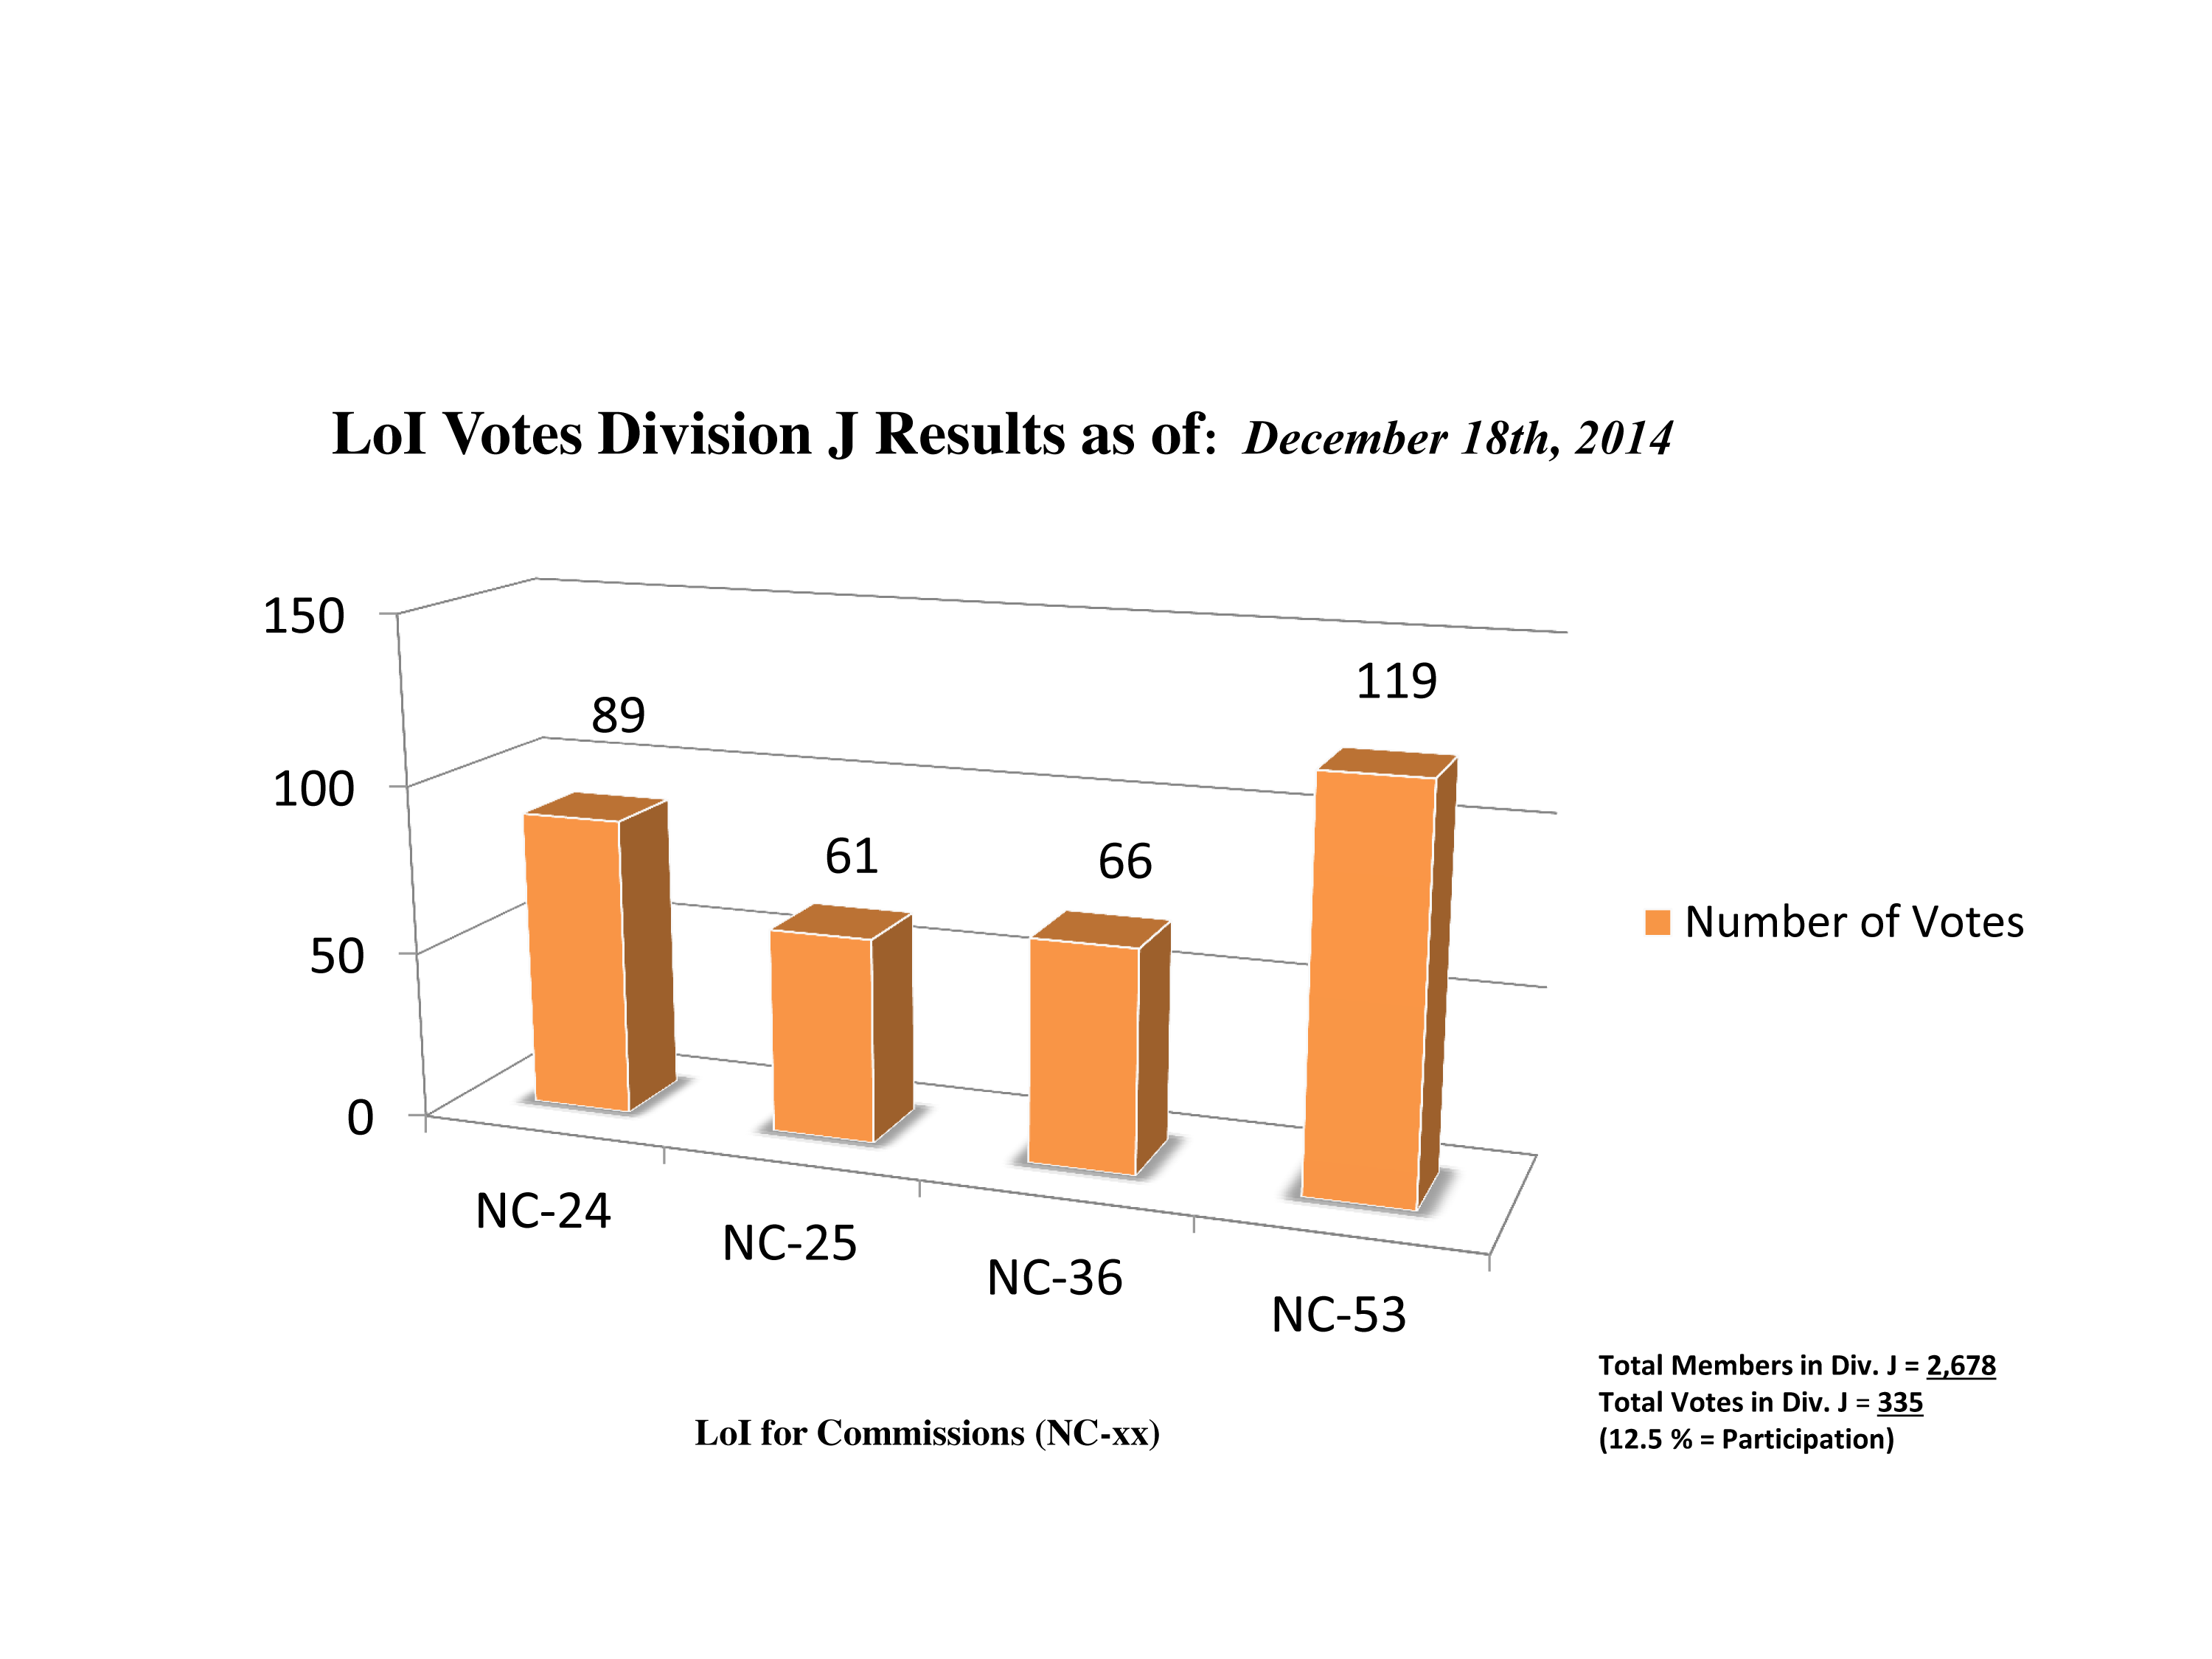

Division J Commission Reform votes (intermediate results)

The graph presents the intermediate results sorted by Division. Proposed Commissions may appear in more than one Division, if the proposers have requested the Cross-Division status. Only the Primary Division has been taken into account for the Inter-Division status. The final results will be presented in January 2015.

Division J: Galaxies & Cosmology
NC-24: Galaxy Spectral Energy Distributions
NC-25: Intergalactic Medium
NC-36: Gravitational Lensing
NC-53: BH & Evolution of Galaxies

Credit: IAU